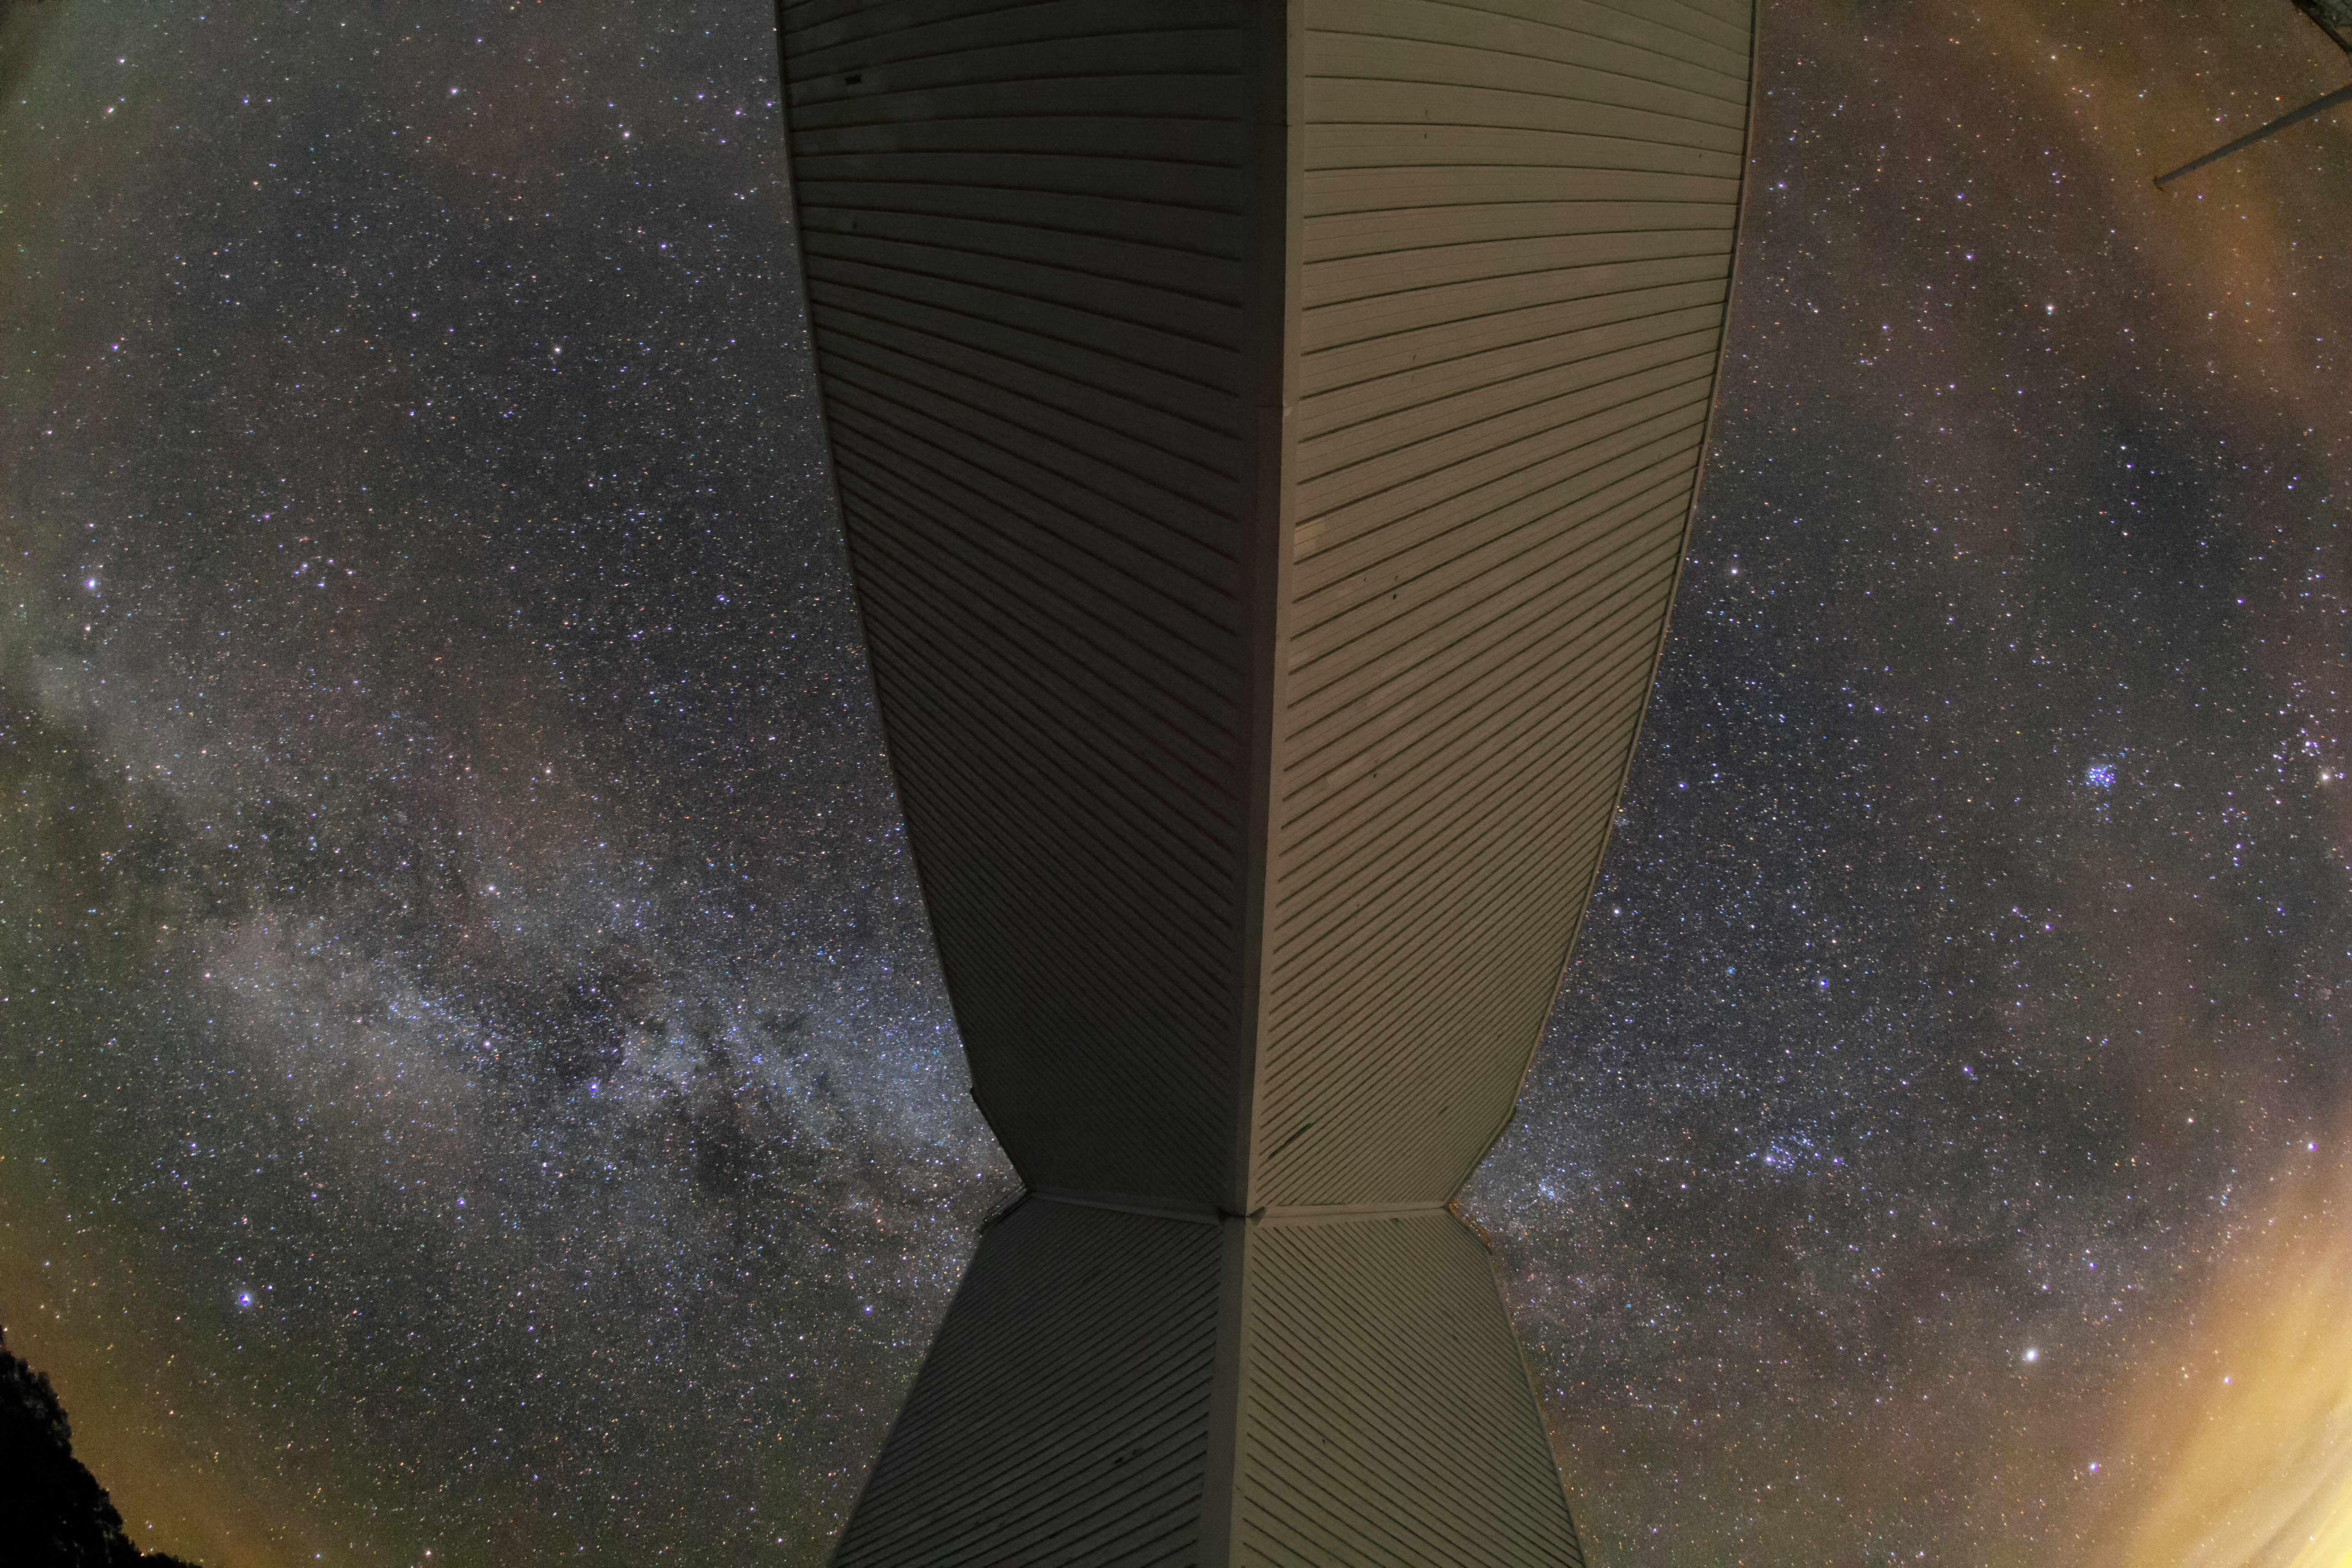

A Night at the McMath-Pierce Solar Telescope

This wide-angle image shows the Milky Way spanning above the McMath-Pierce Solar Telescope at Kitt Peak National Observatory.

Credit: NOIRLab/AURA/NSF